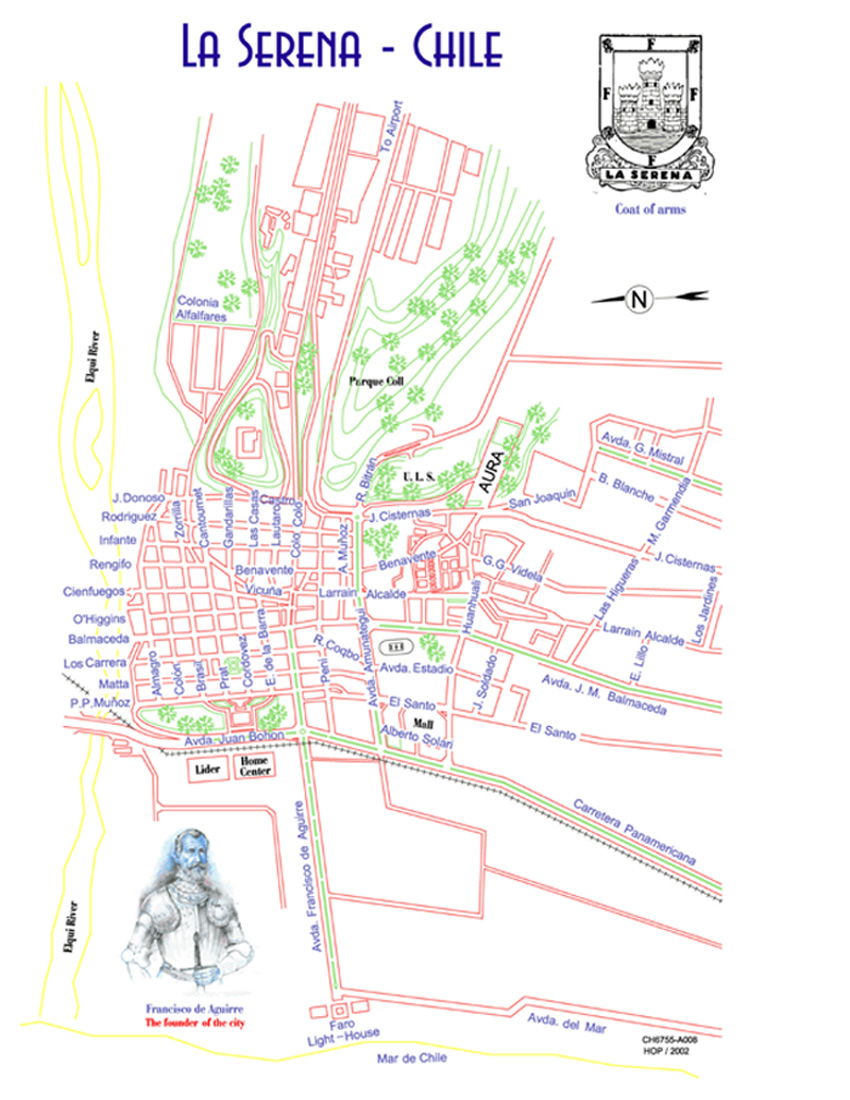

La Serena Chile

Credit: NOIRLab